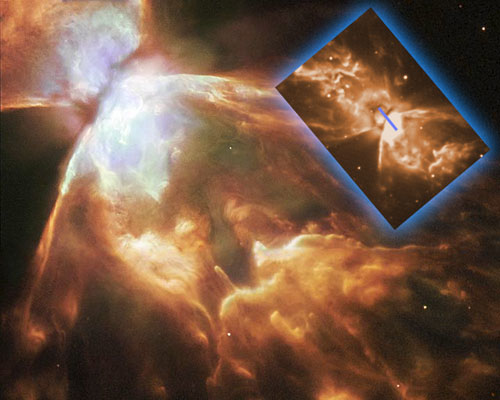

Hubble Space Telescope image of NGC 6302

A Hubble Space Telescope image of NGC 6302 with an inset showing the Gemini South acquisition R-band image (upper right) and the approximate location of the Phoenix spectrograph slit (small blue bar in inset).

Credit: International Gemini Observatory/NOIRLab/NSF/AURA/STScI/HST